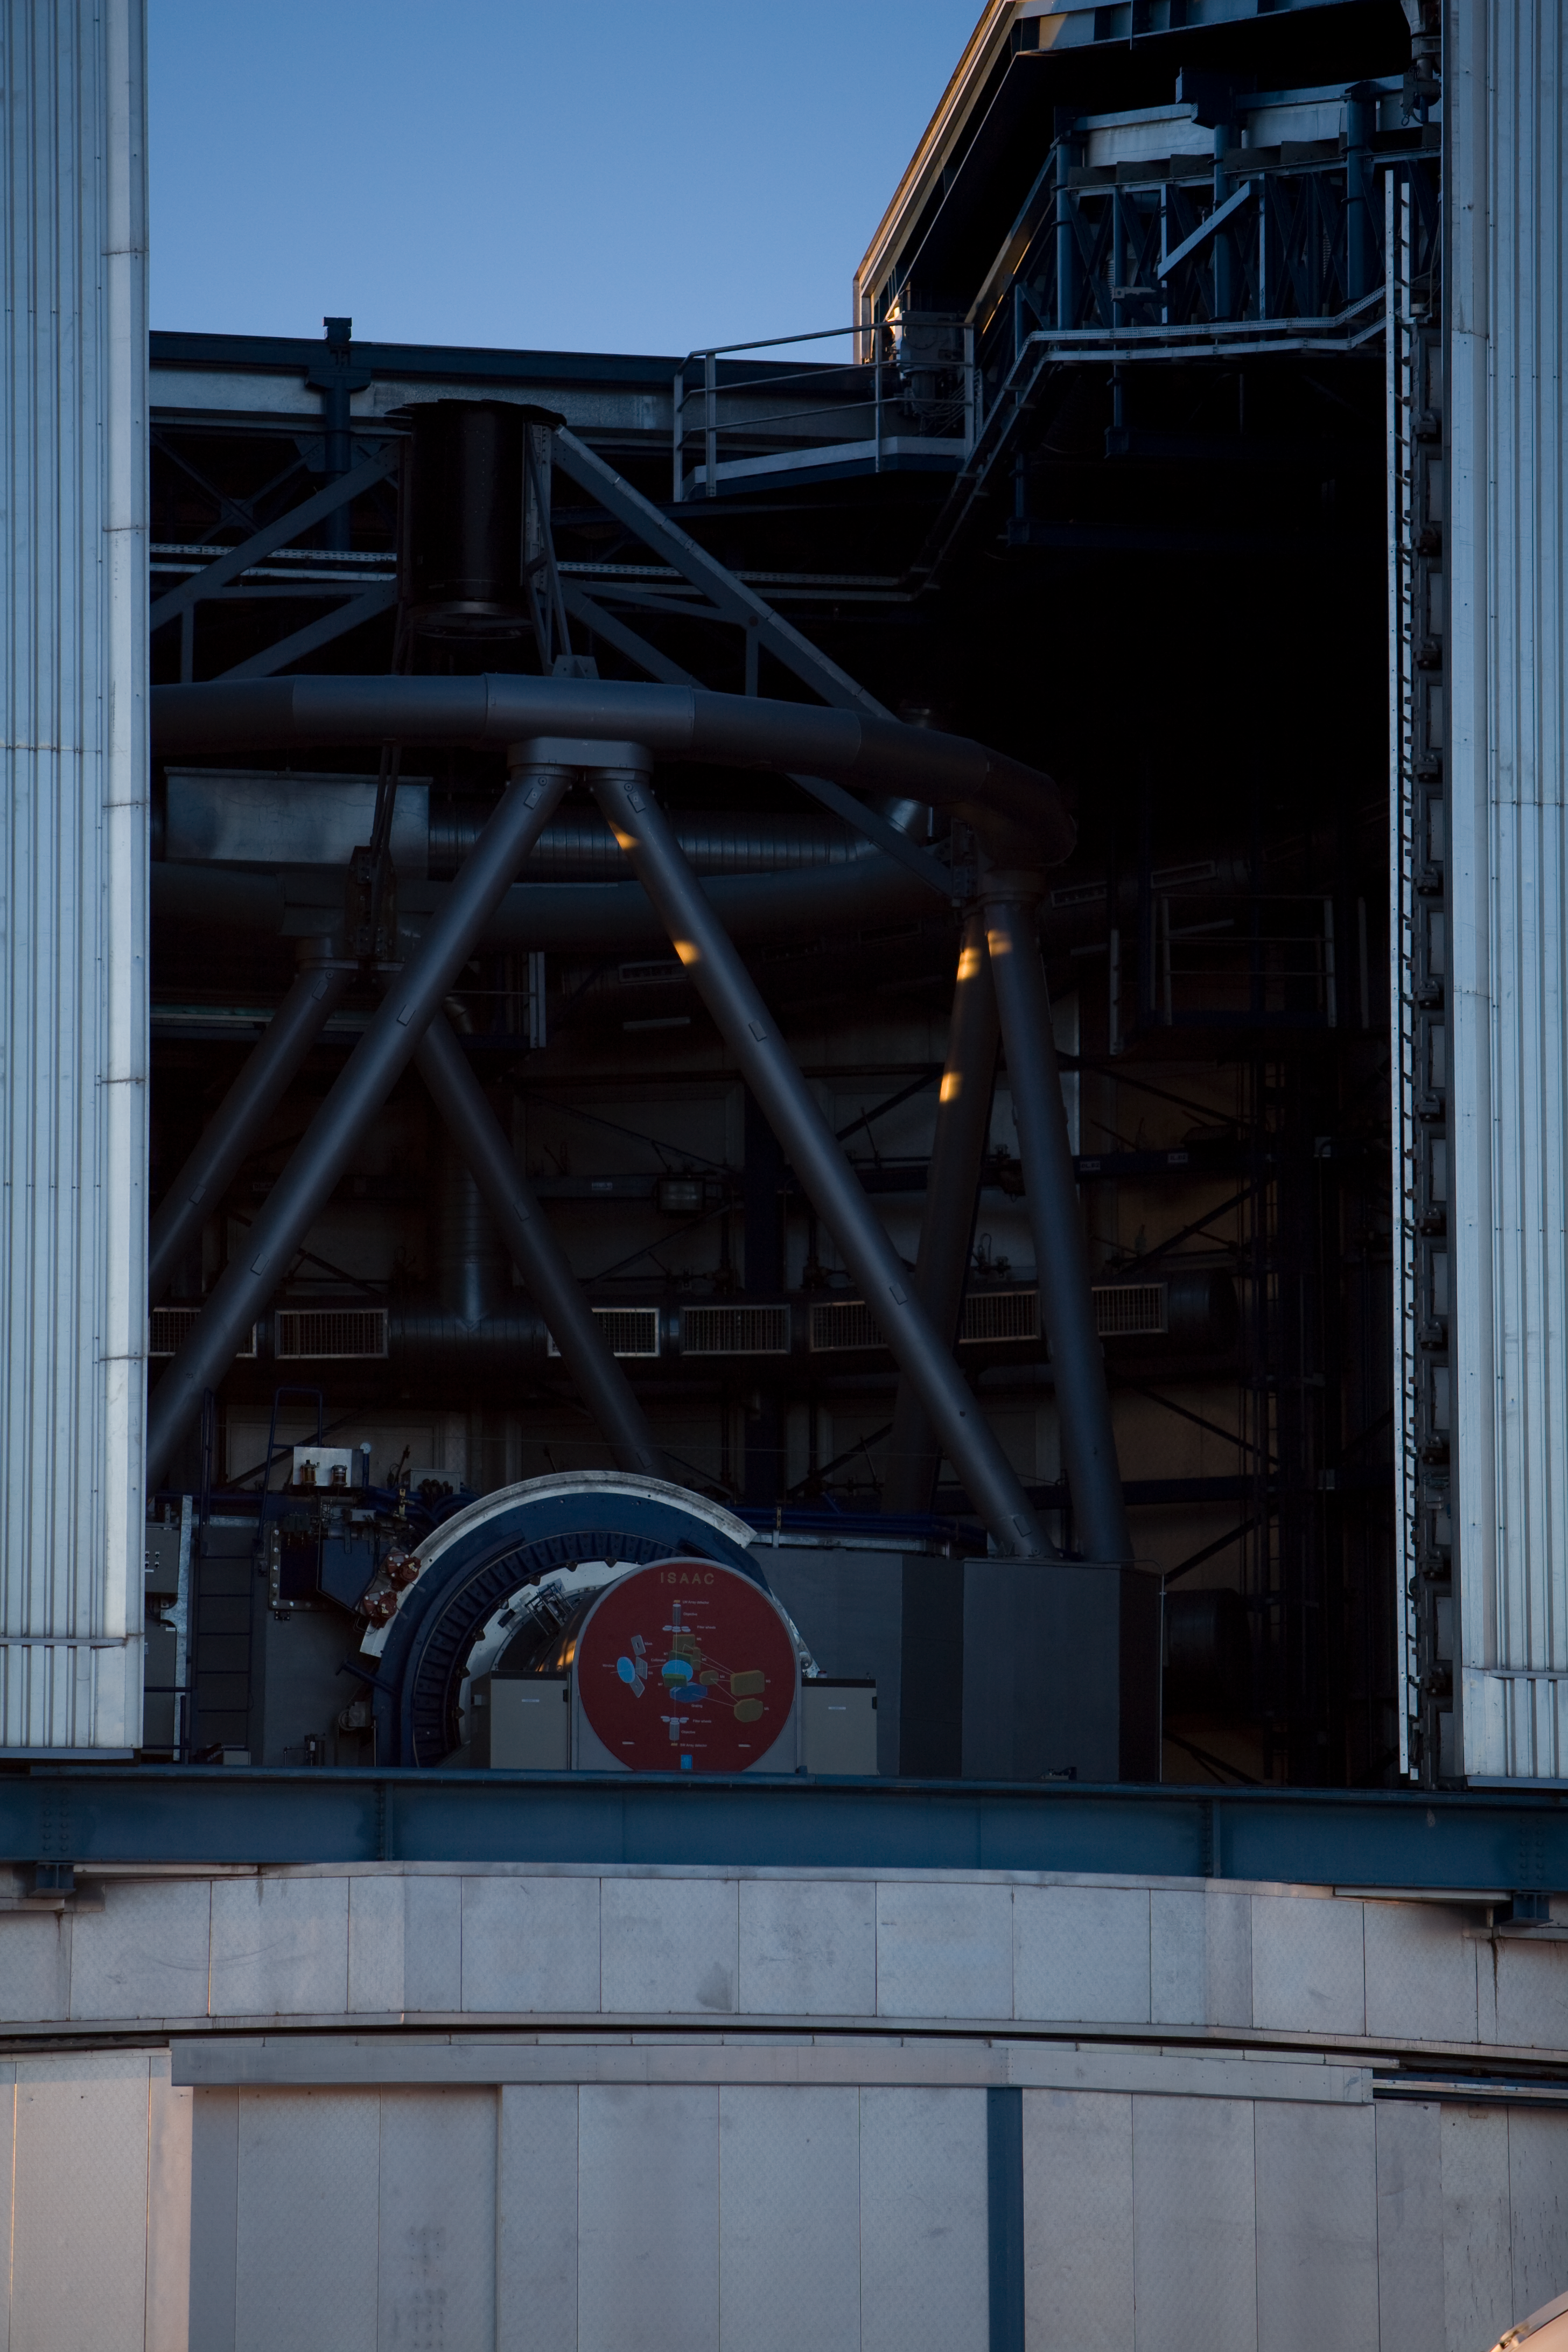

A VLT unit

A look inside the enclosure of VLT Antu during venting. At the bottom of the photograph, one of the instruments, ISAAC, is visible.

Credit: ESO/H.H.Heyer